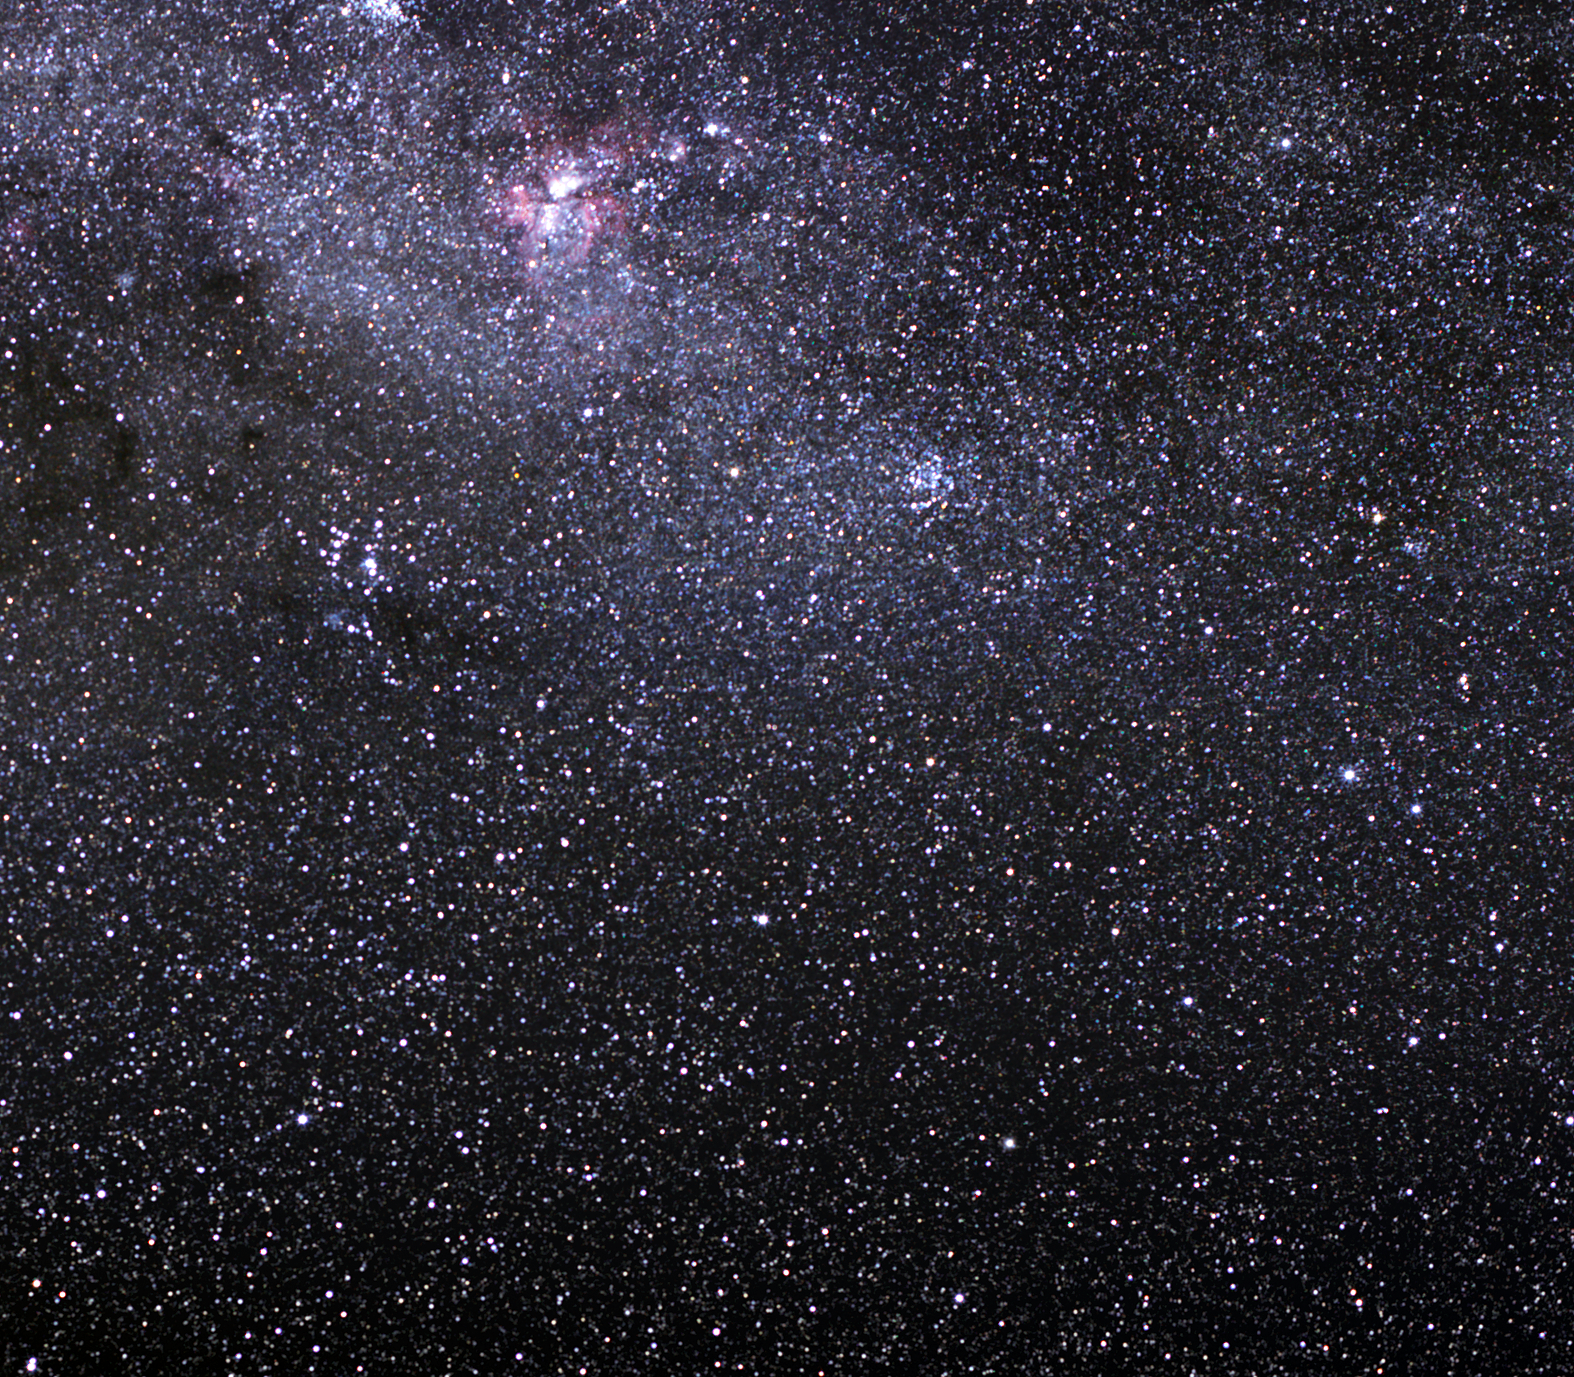

The Carina Nebula

The Carina Nebula (also known as the Great Nebula in Carina) is one of the largest and brightest nebulae in the sky. Strong winds and powerful radiation from the host of massive stars born in this large cloud of dust and gas are now wreaking havoc there.

The Carina Nebula is located about 9,000 light-years away in the constellation of the same name (Carina, the Keel). Spanning about 100 light-years, it is four times larger than the famous Orion Nebula and far brighter. It is an intensive star-forming region with dark lanes of cool dust splitting up the glowing nebula gas that surrounds its many clusters of stars.

The glow of the Carina Nebula comes mainly from hot hydrogen basking in the strong radiation from over a dozen monstrously large “baby” stars. The interaction between hydrogen and the ultraviolet light results in the nebula’s characteristic red and purple colours.

One of the most impressive stars known, Eta Carinae, is found in the nebula. It is one of the most massive stars in our Milky Way, containing over 100 times the mass of the Sun. Eta Carinae shines about four million times brighter than the Sun, making it the most luminous star on record. Eta Carinae is highly unstable and prone to violent outbursts, most notably a “false” supernova event that occurred in 1843. For a few years, Eta Carinae became the second brightest star in the night sky and produced almost as much visible light as a supernova explosion, yet it survived these stellar pyrotechnics. Eta Carinae is also thought to have a hot companion star that orbits it in about five-and-a-half years.

Credit: ESO/S. Brunier